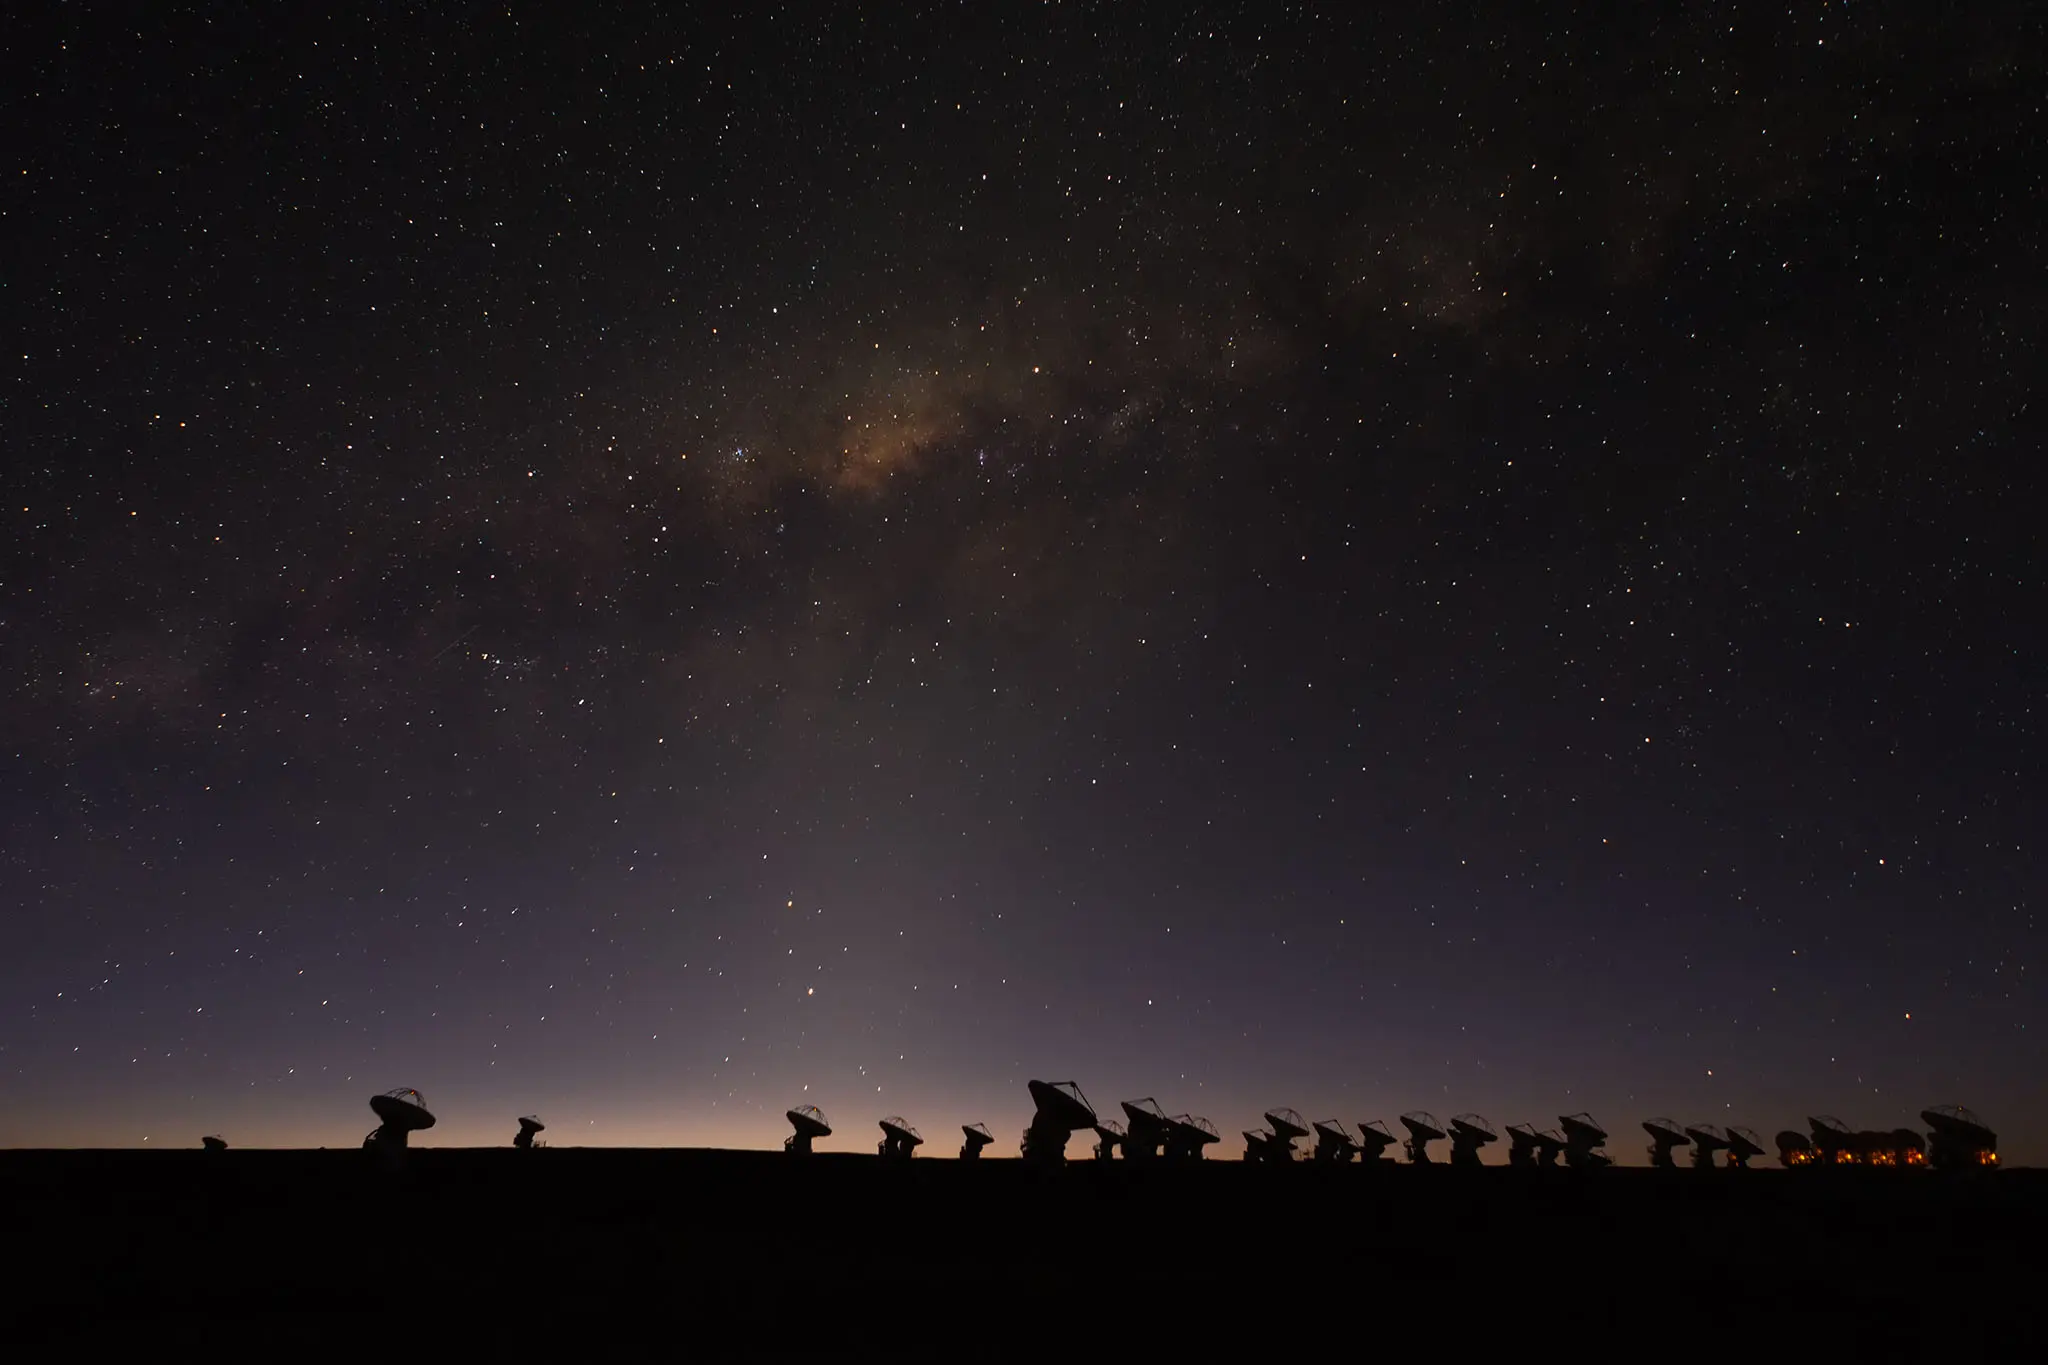

ALMA antennas during the blue hour on the Chajnantor.

ALMA antennas during the blue hour on the Chajnantor Plateau with the Milky Way bulge.

Credit: Sergio Otárola - ALMA (ESO/NAOJ/NRAO)